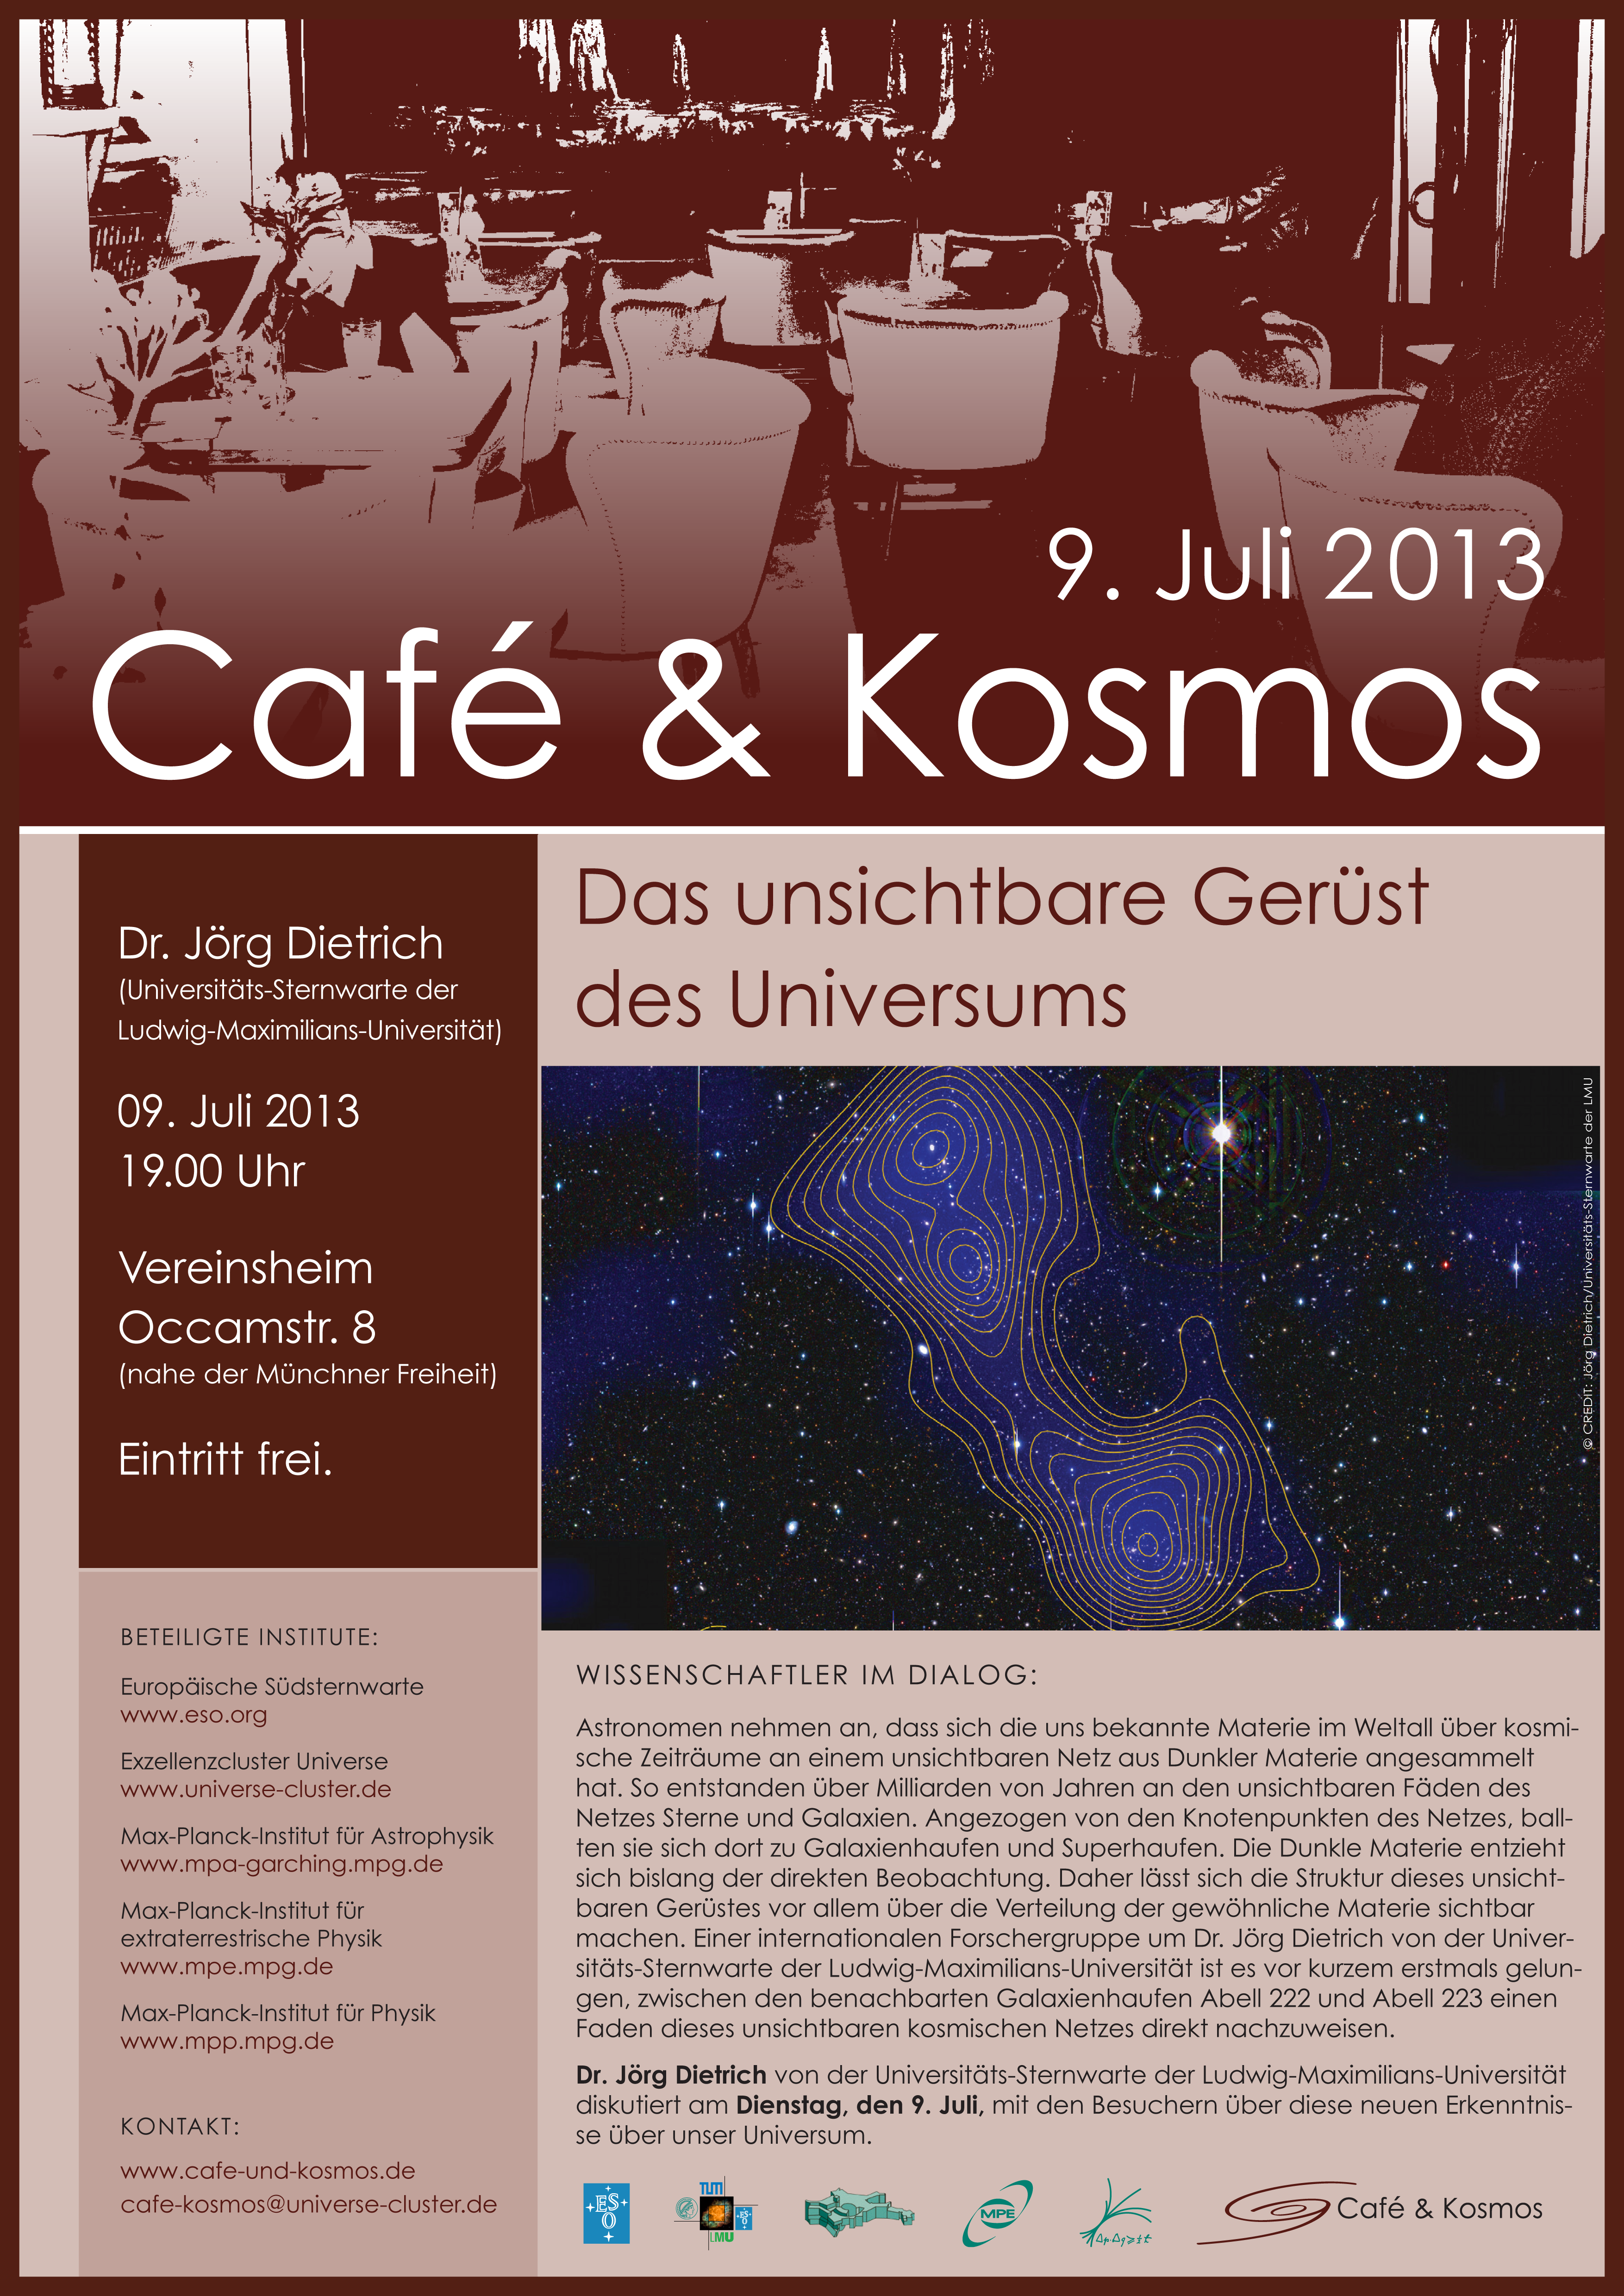

Café & Kosmos 9 July 2013

For more information about this event, visit Café & Kosmos

Credit: ESO / Café & Kosmos